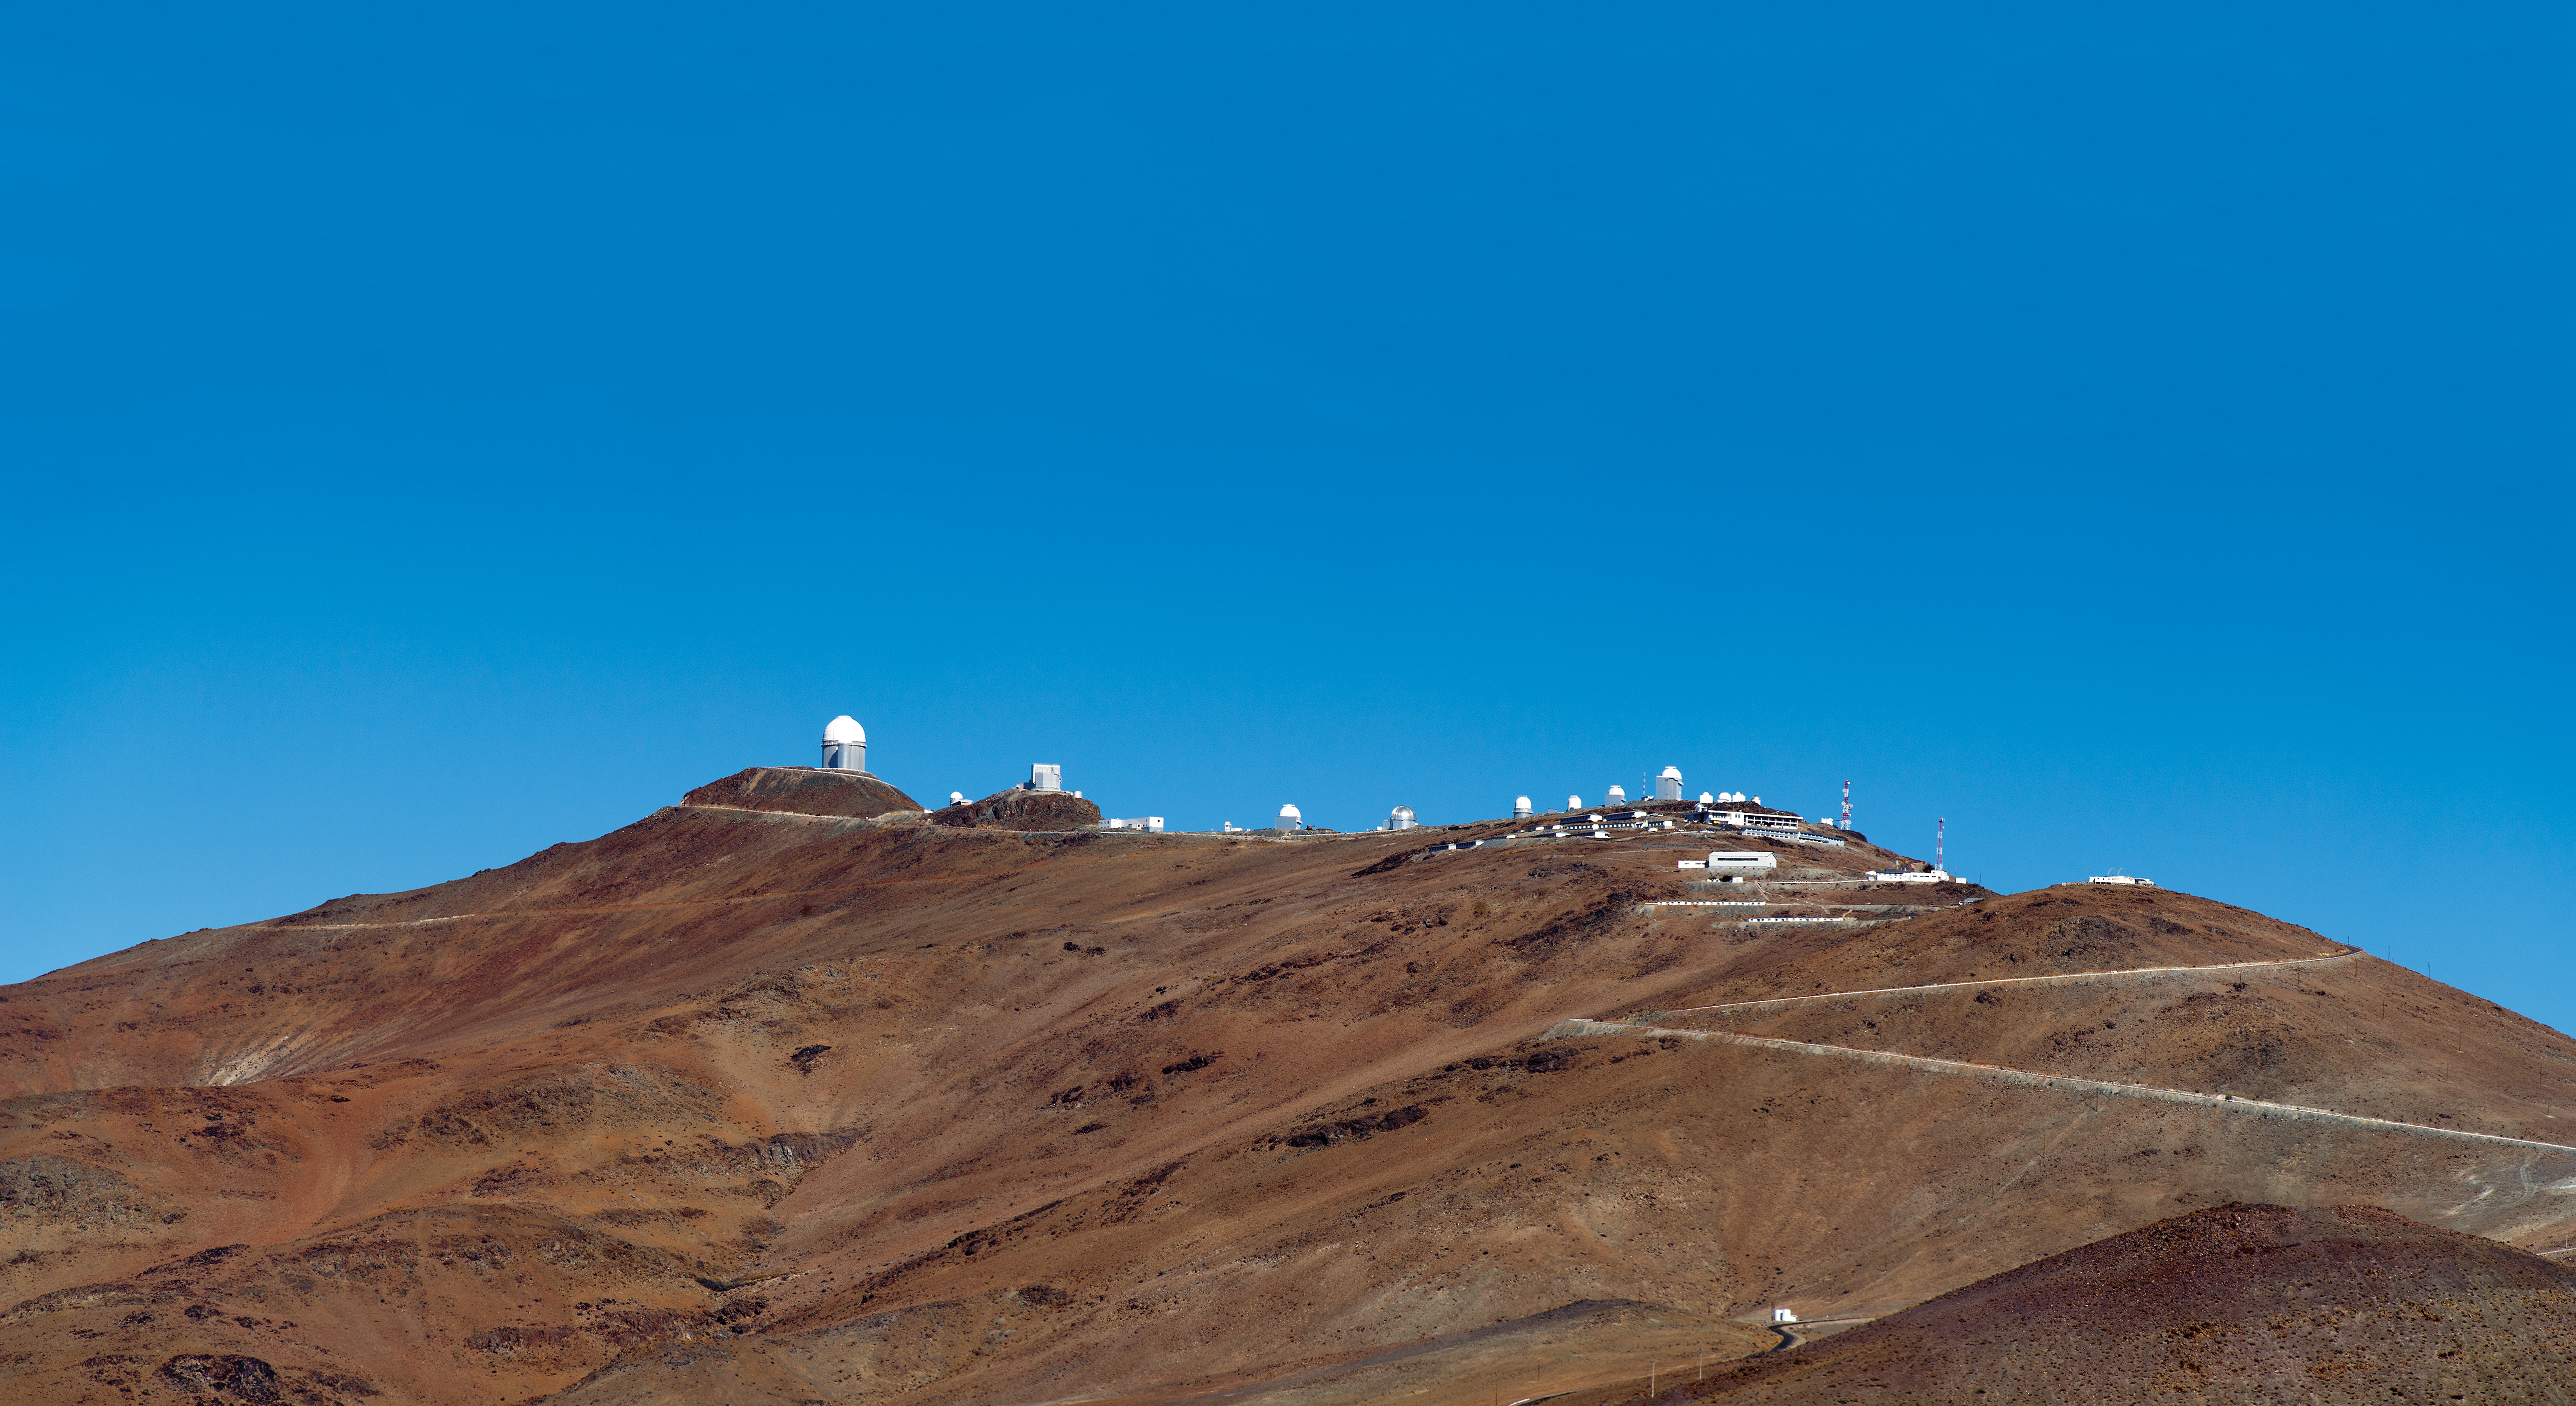

La Silla ridge

La Silla Observatory is an astronomical observatory in Chile with three telescopes built and operated by the European Southern Observatory (ESO). Several telescopes are located at the site and are partly maintained by ESO. The observatory is one of the largest in the Southern Hemisphere and was the first in Chile to be used by ESO. An annotated version of this image is available here.

Credit: ESO/José Francisco Salgado (josefrancisco.org)